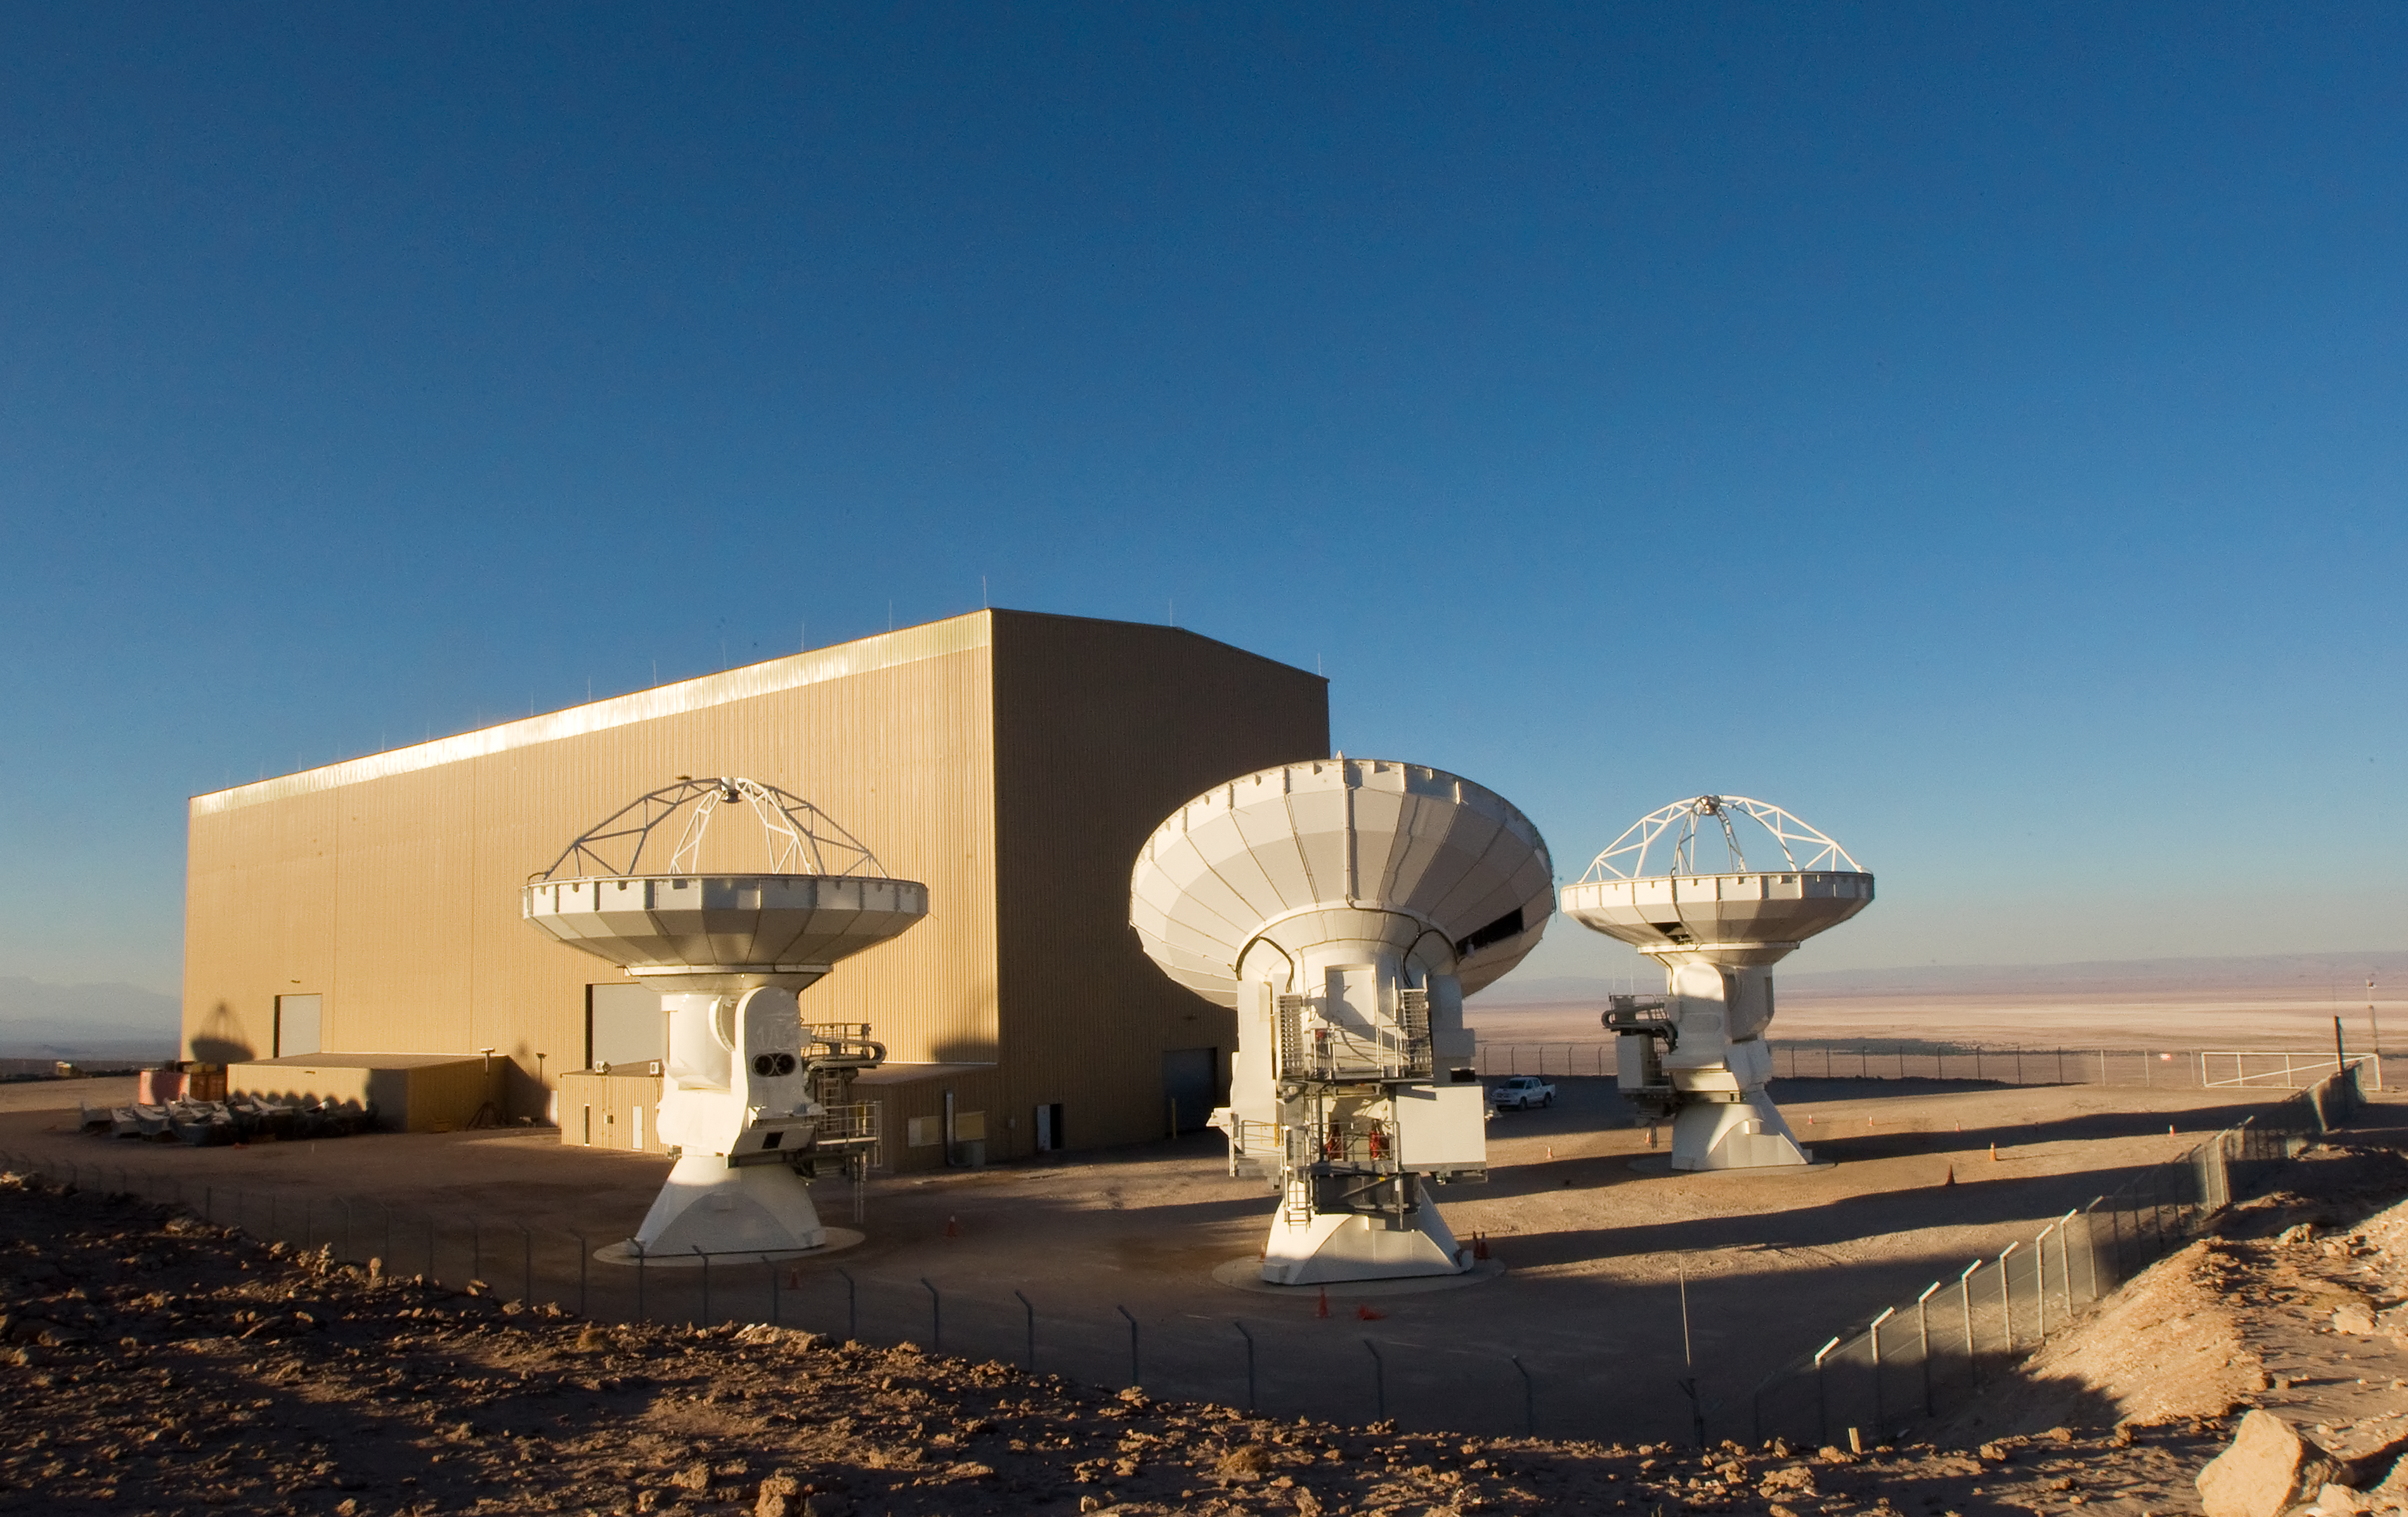

ALMA antennas at OSF

Some of the Atacama Large Millimeter/submillimeter Array (ALMA) antennas at the Operation Support Facility in the Chilean Andes, 2,900 m above sea level. ALMA is the largest ground-based astronomy project in existence, and will be comprised of a giant array of 12-m submillimetre quality antennas, with baselines of several kilometres. An additional, compact array of 7-m and 12-m antennas will complement the main array. Construction of ALMA started in 2003 and will be completed in 2012. The ALMA project is an international collaboration between Europe, East Asia and North America in cooperation with the Republic of Chile.

Credit: Iztok Bončina/ALMA (ESO/NAOJ/NRAO)